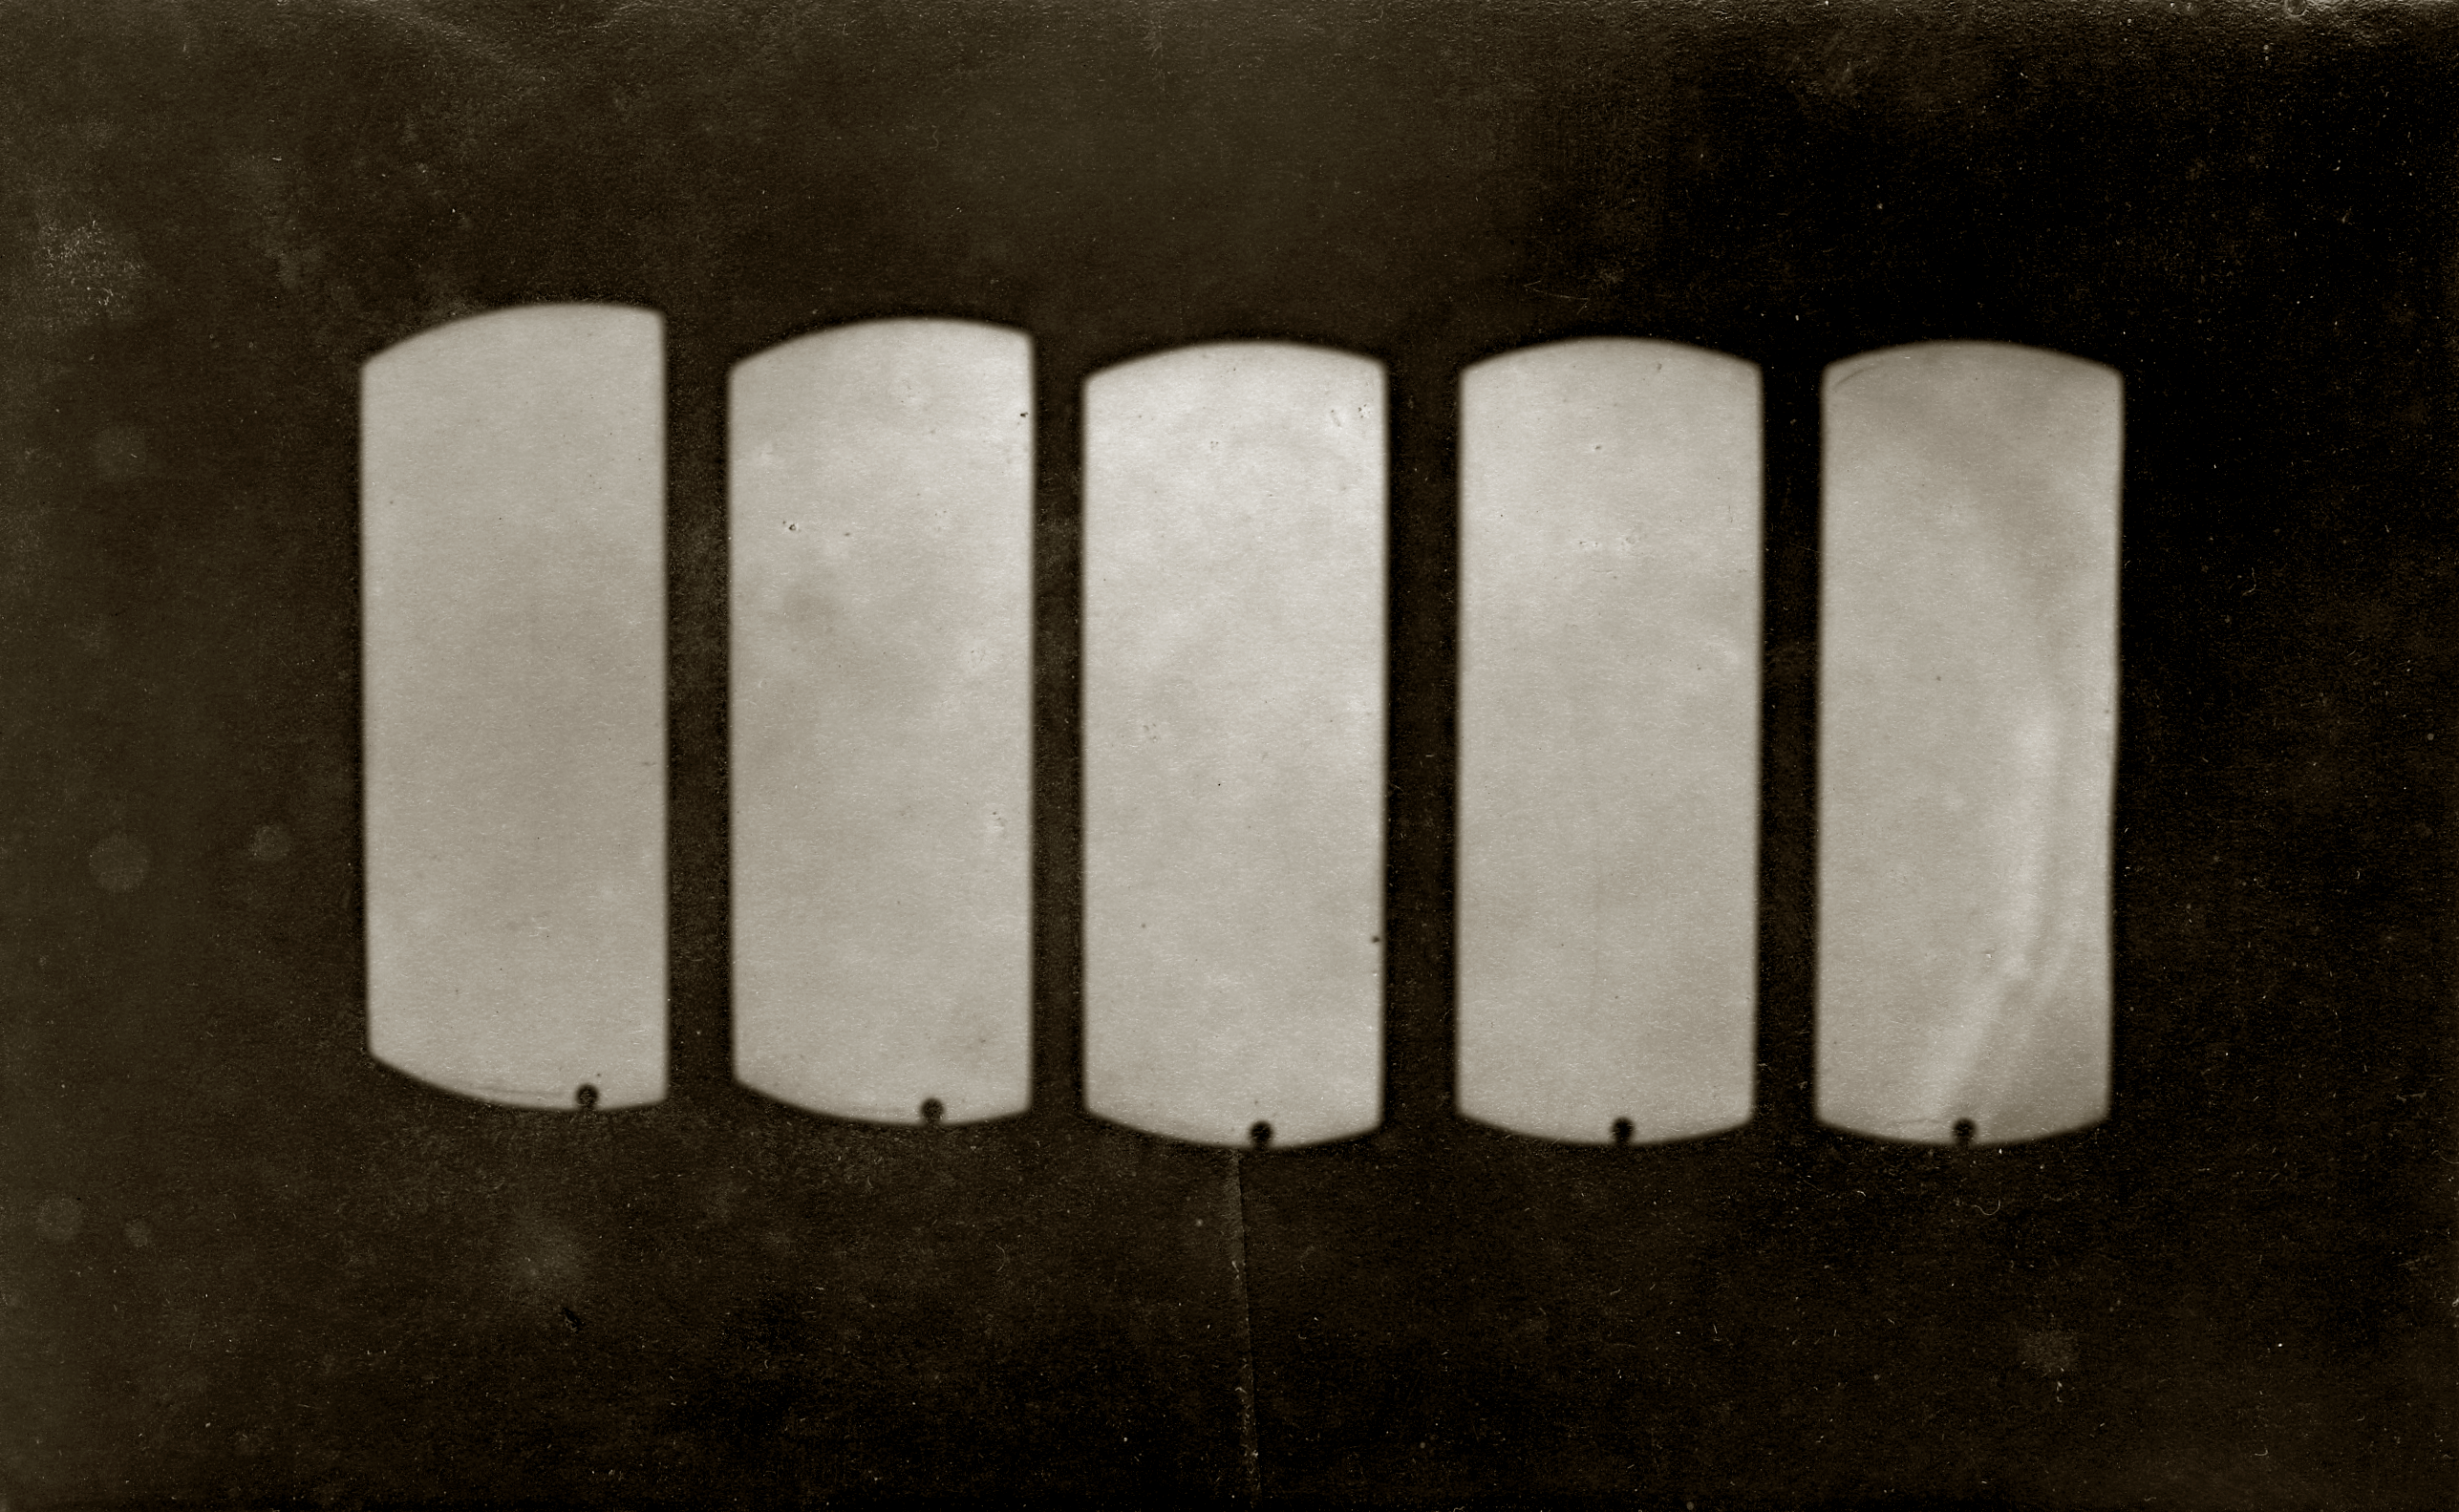

The Venus transit observed in 1874

The Venus Transit observed in 1874. On this series of rare historical photos, the black disk of Venus is seen at the bottom, near the solar limb (credit: IMCCE).

Credit: ESO